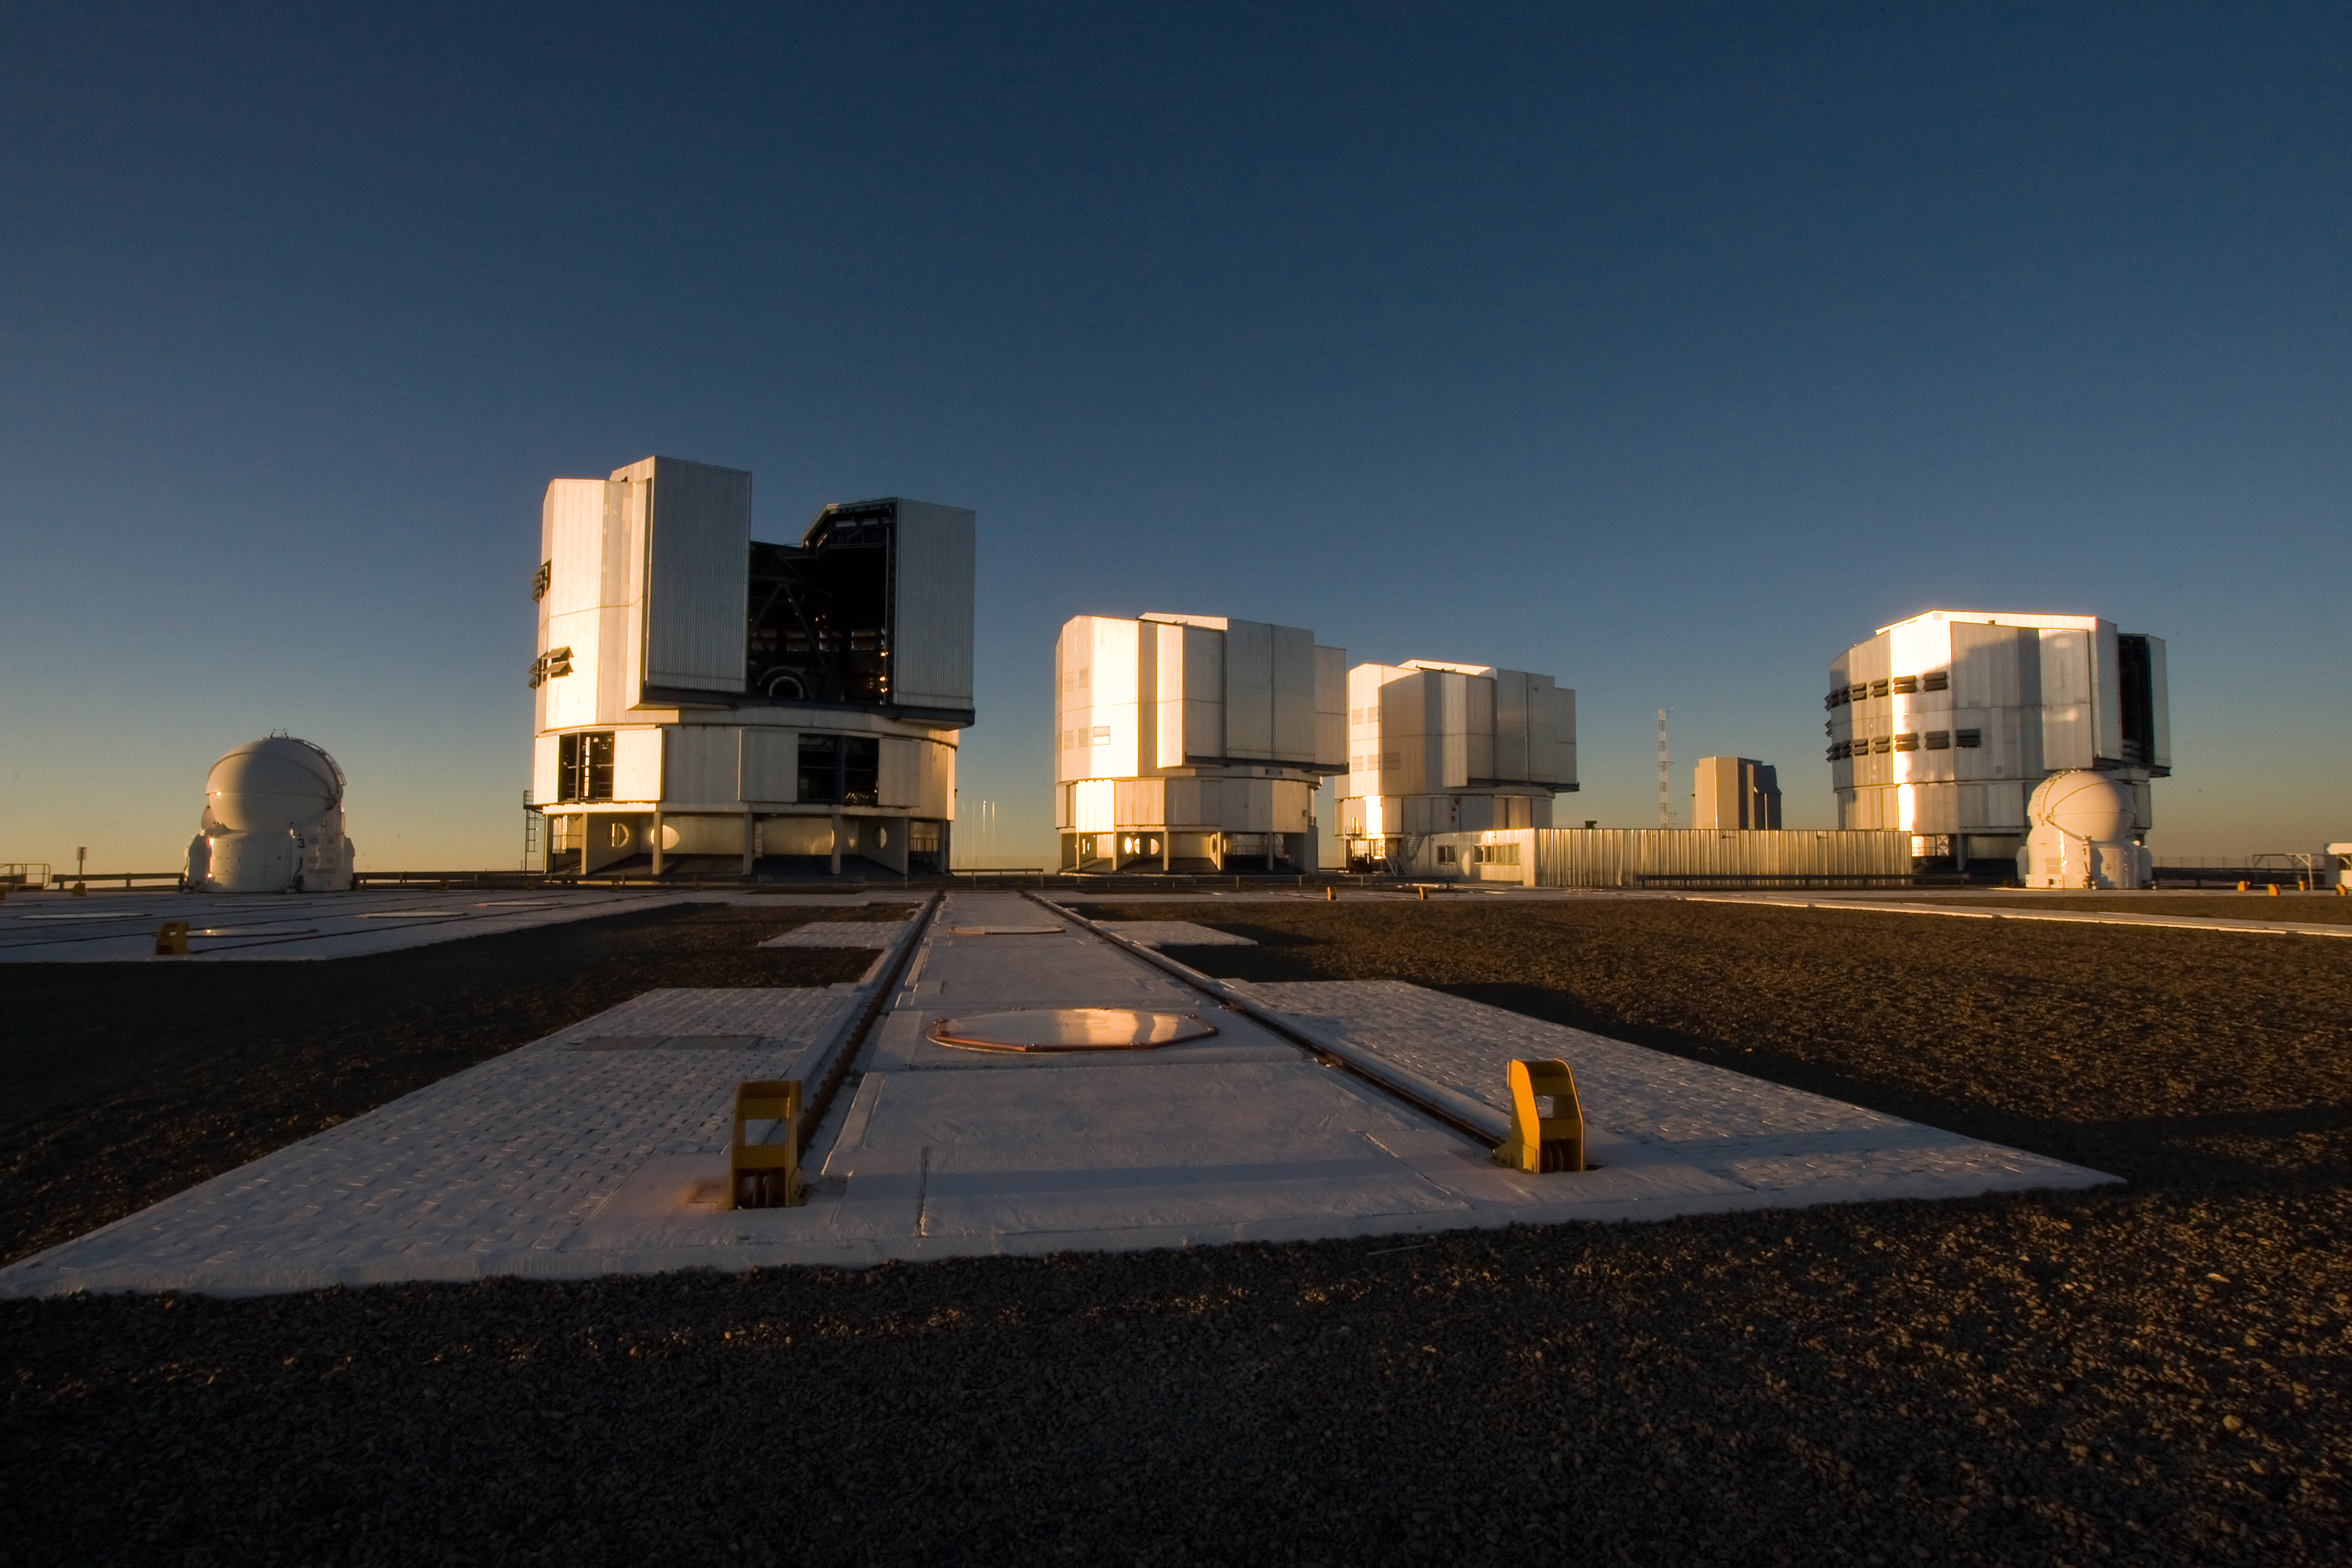

VLT at Paranal

The Very Large Telescope (VLT) at ESO's Cerro Paranal observing site. The VLT is the world’s most advanced optical instrument, consisting of four Unit Telescopes with main mirrors 8.2-m in diameter and four movable 1.8-m diameter Auxiliary Telescopes. The telescopes can work together, in groups of two or three, to form a giant interferometer, allowing astronomers to see details up to 25 times finer than with the individual telescopes. Located in the Atacama Desert of Chile, Paranal is over 2600 metres above sea level, providing incredibly dry, dark viewing conditions.

Credit: Iztok Boncina/ESO